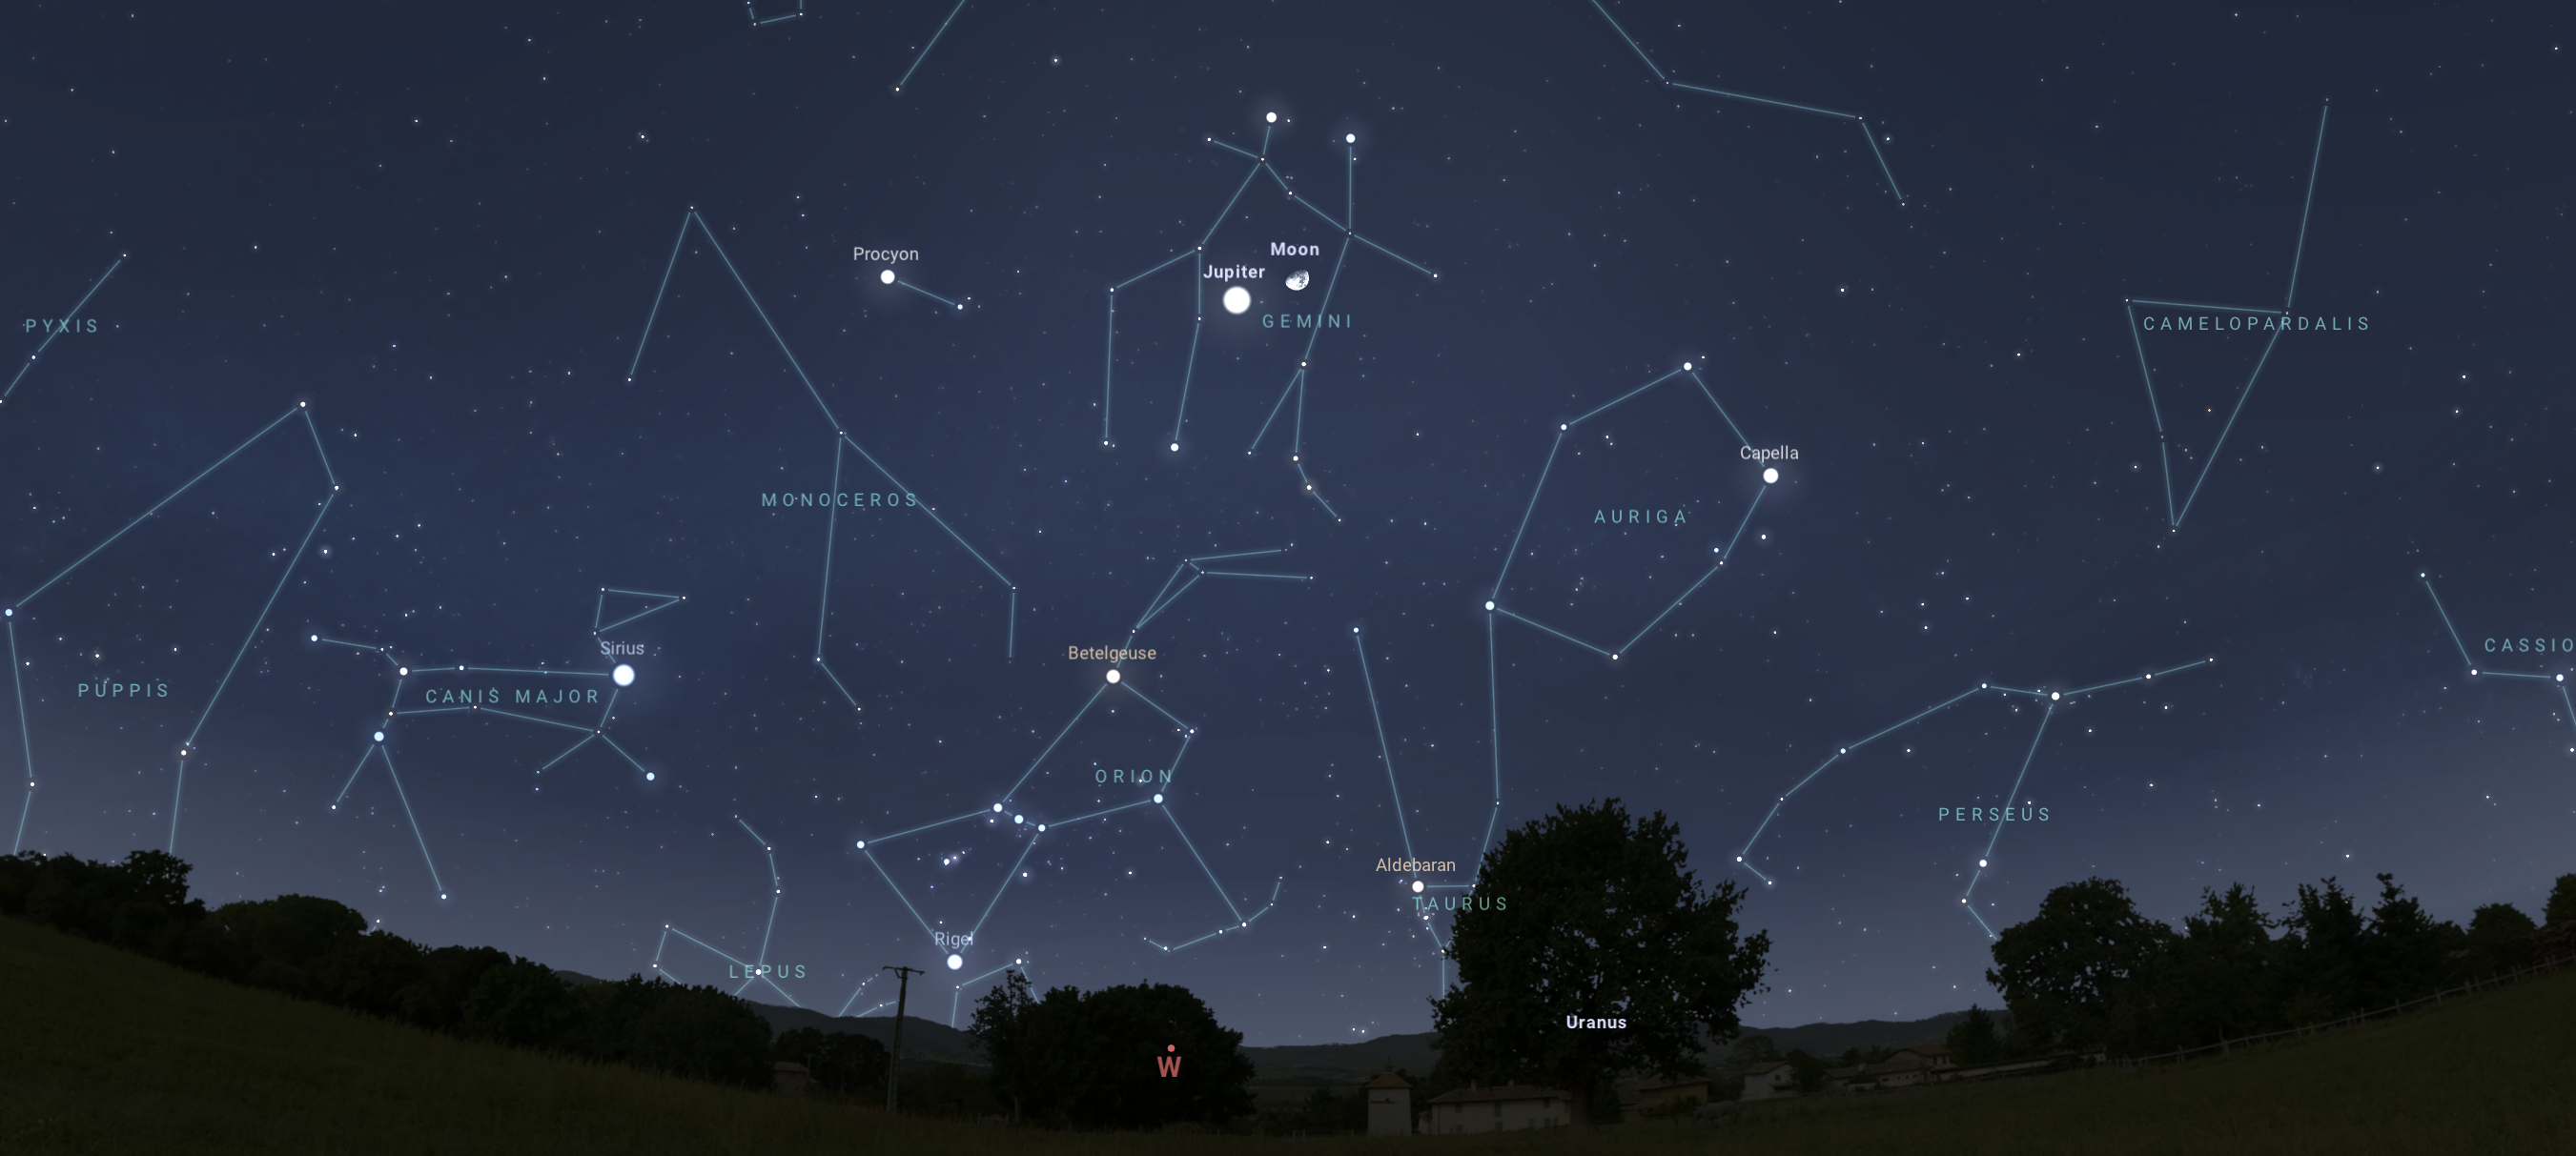

Jupiter (brightness exaggerated) and the Moon, as seen from Tucson at 12:30 a.m. on 27 February. The view will be similar from Hilo and La Serena on the evening of the 26th.

Credit: NOIRLab/NSF/AURA/Stellarium/J. Davis